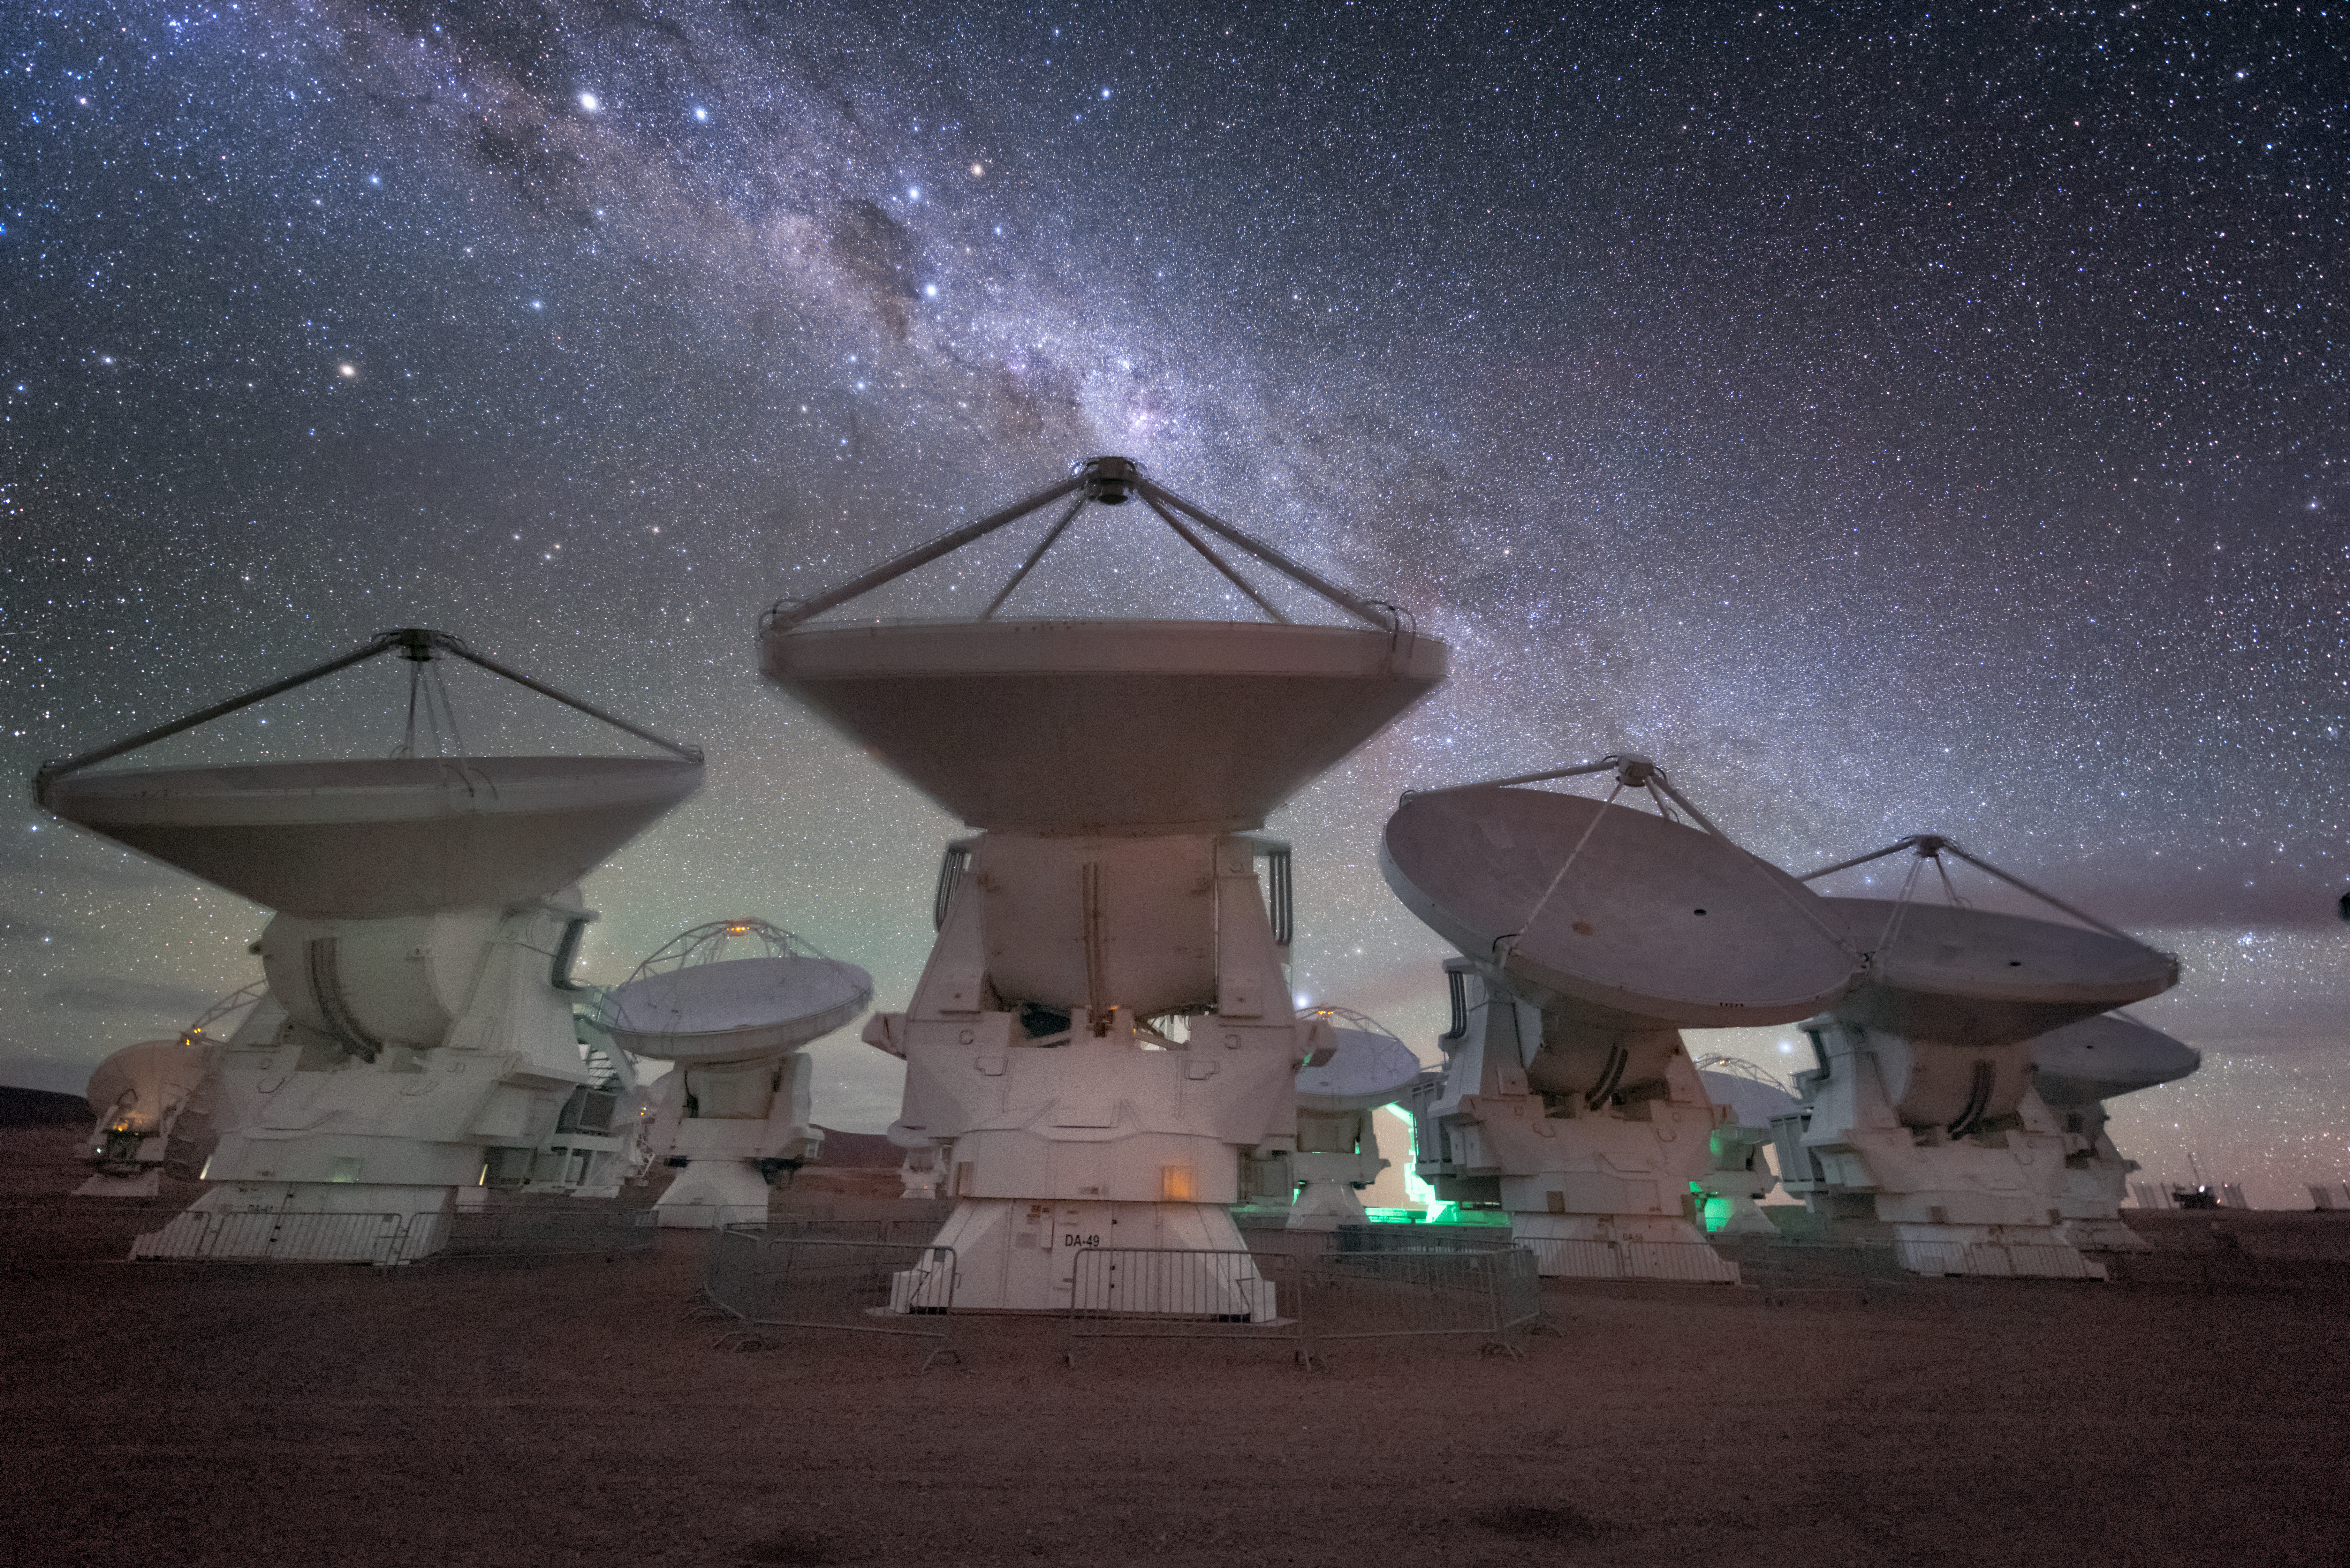

Eyes on the Skies

Pictured here are several of the radio telescopes comprising the Atacama Large Millimeter/submillimeter Array (ALMA). ALMA studies the Universe in wavelengths invisible to the human eye. Above the antennas, intricate dust clouds weave through the Milky Way. The prominent diamond shape of the Southern Cross (Crux) shines above the middle antenna, bordered on the left by a dark, dusty patch that blocks out the stars behind it. This is the Coalsack Nebula, also known as the head of the Emu in the Sky, an ancient constellation known to Aboriginal Australians. In front of this nebulous region are two bright stars: Alpha and Beta Centauri, both triple star systems where three stars are bound together by gravity.

Credit: ESO/Y. Beletsky